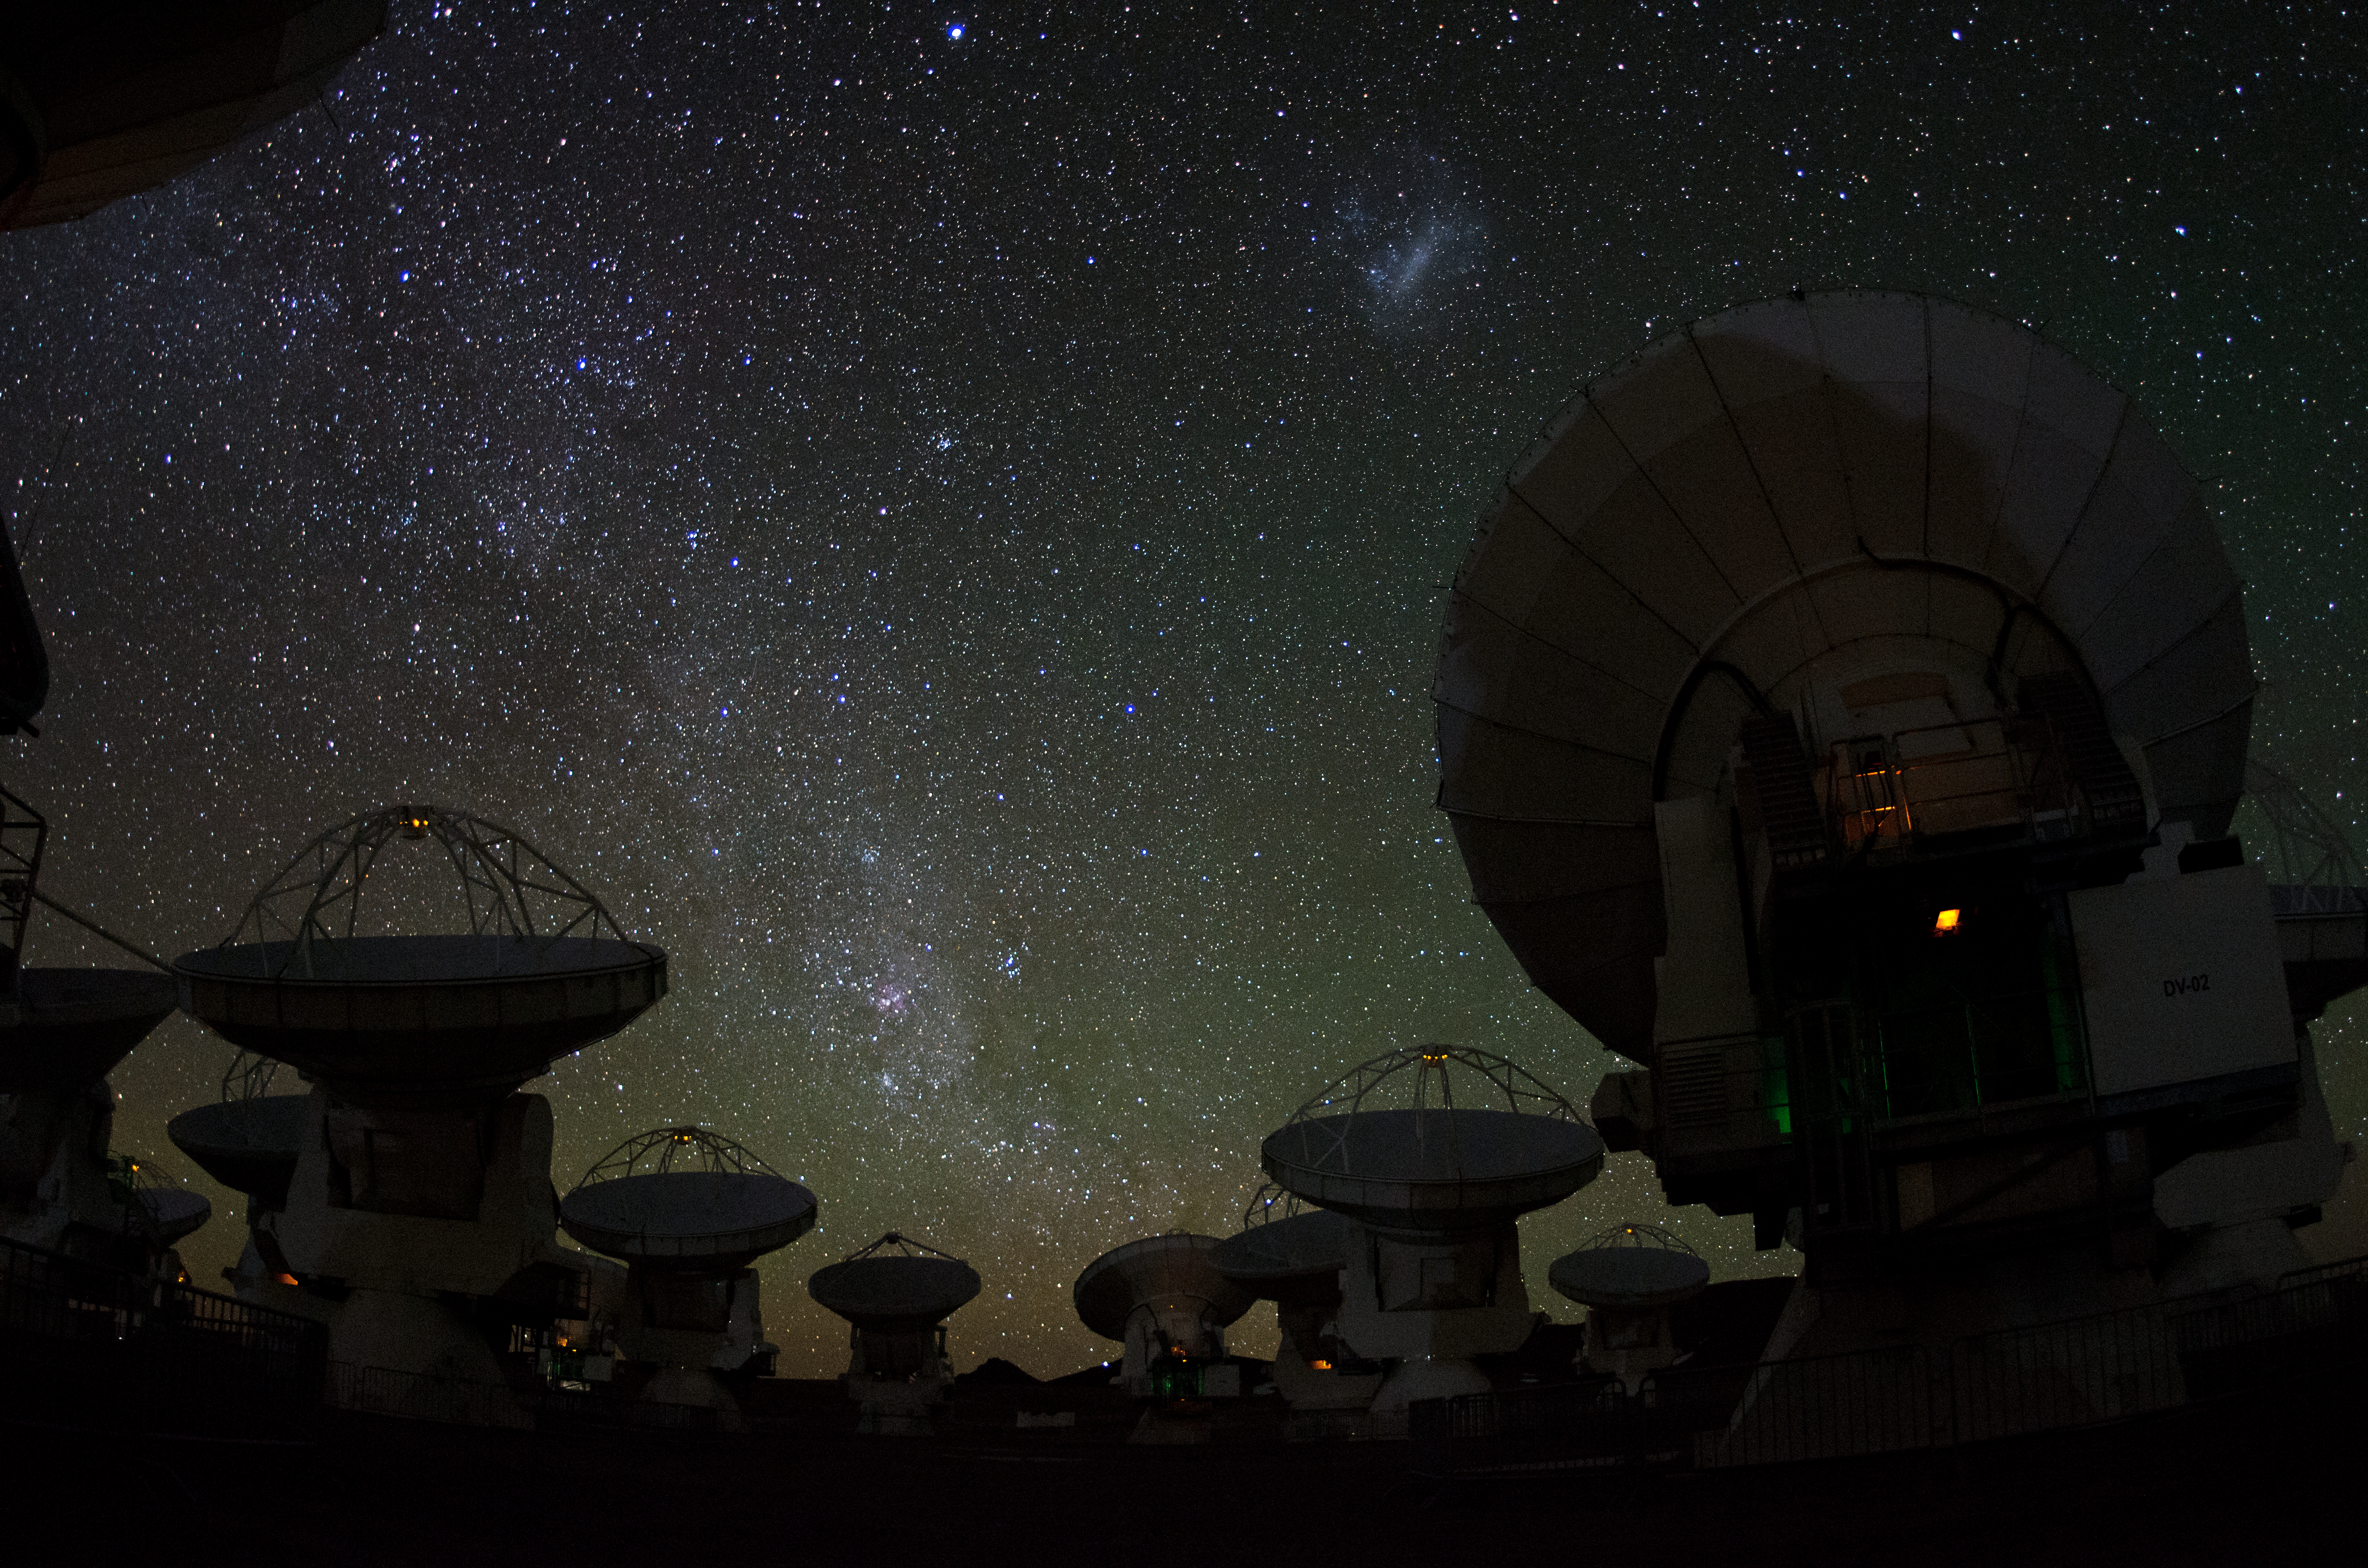

International collaboration

The ALMA project is an international collaboration between Europe, East Asia and North America in cooperation with the Republic of Chile.

Credit: ESO/C. Malin